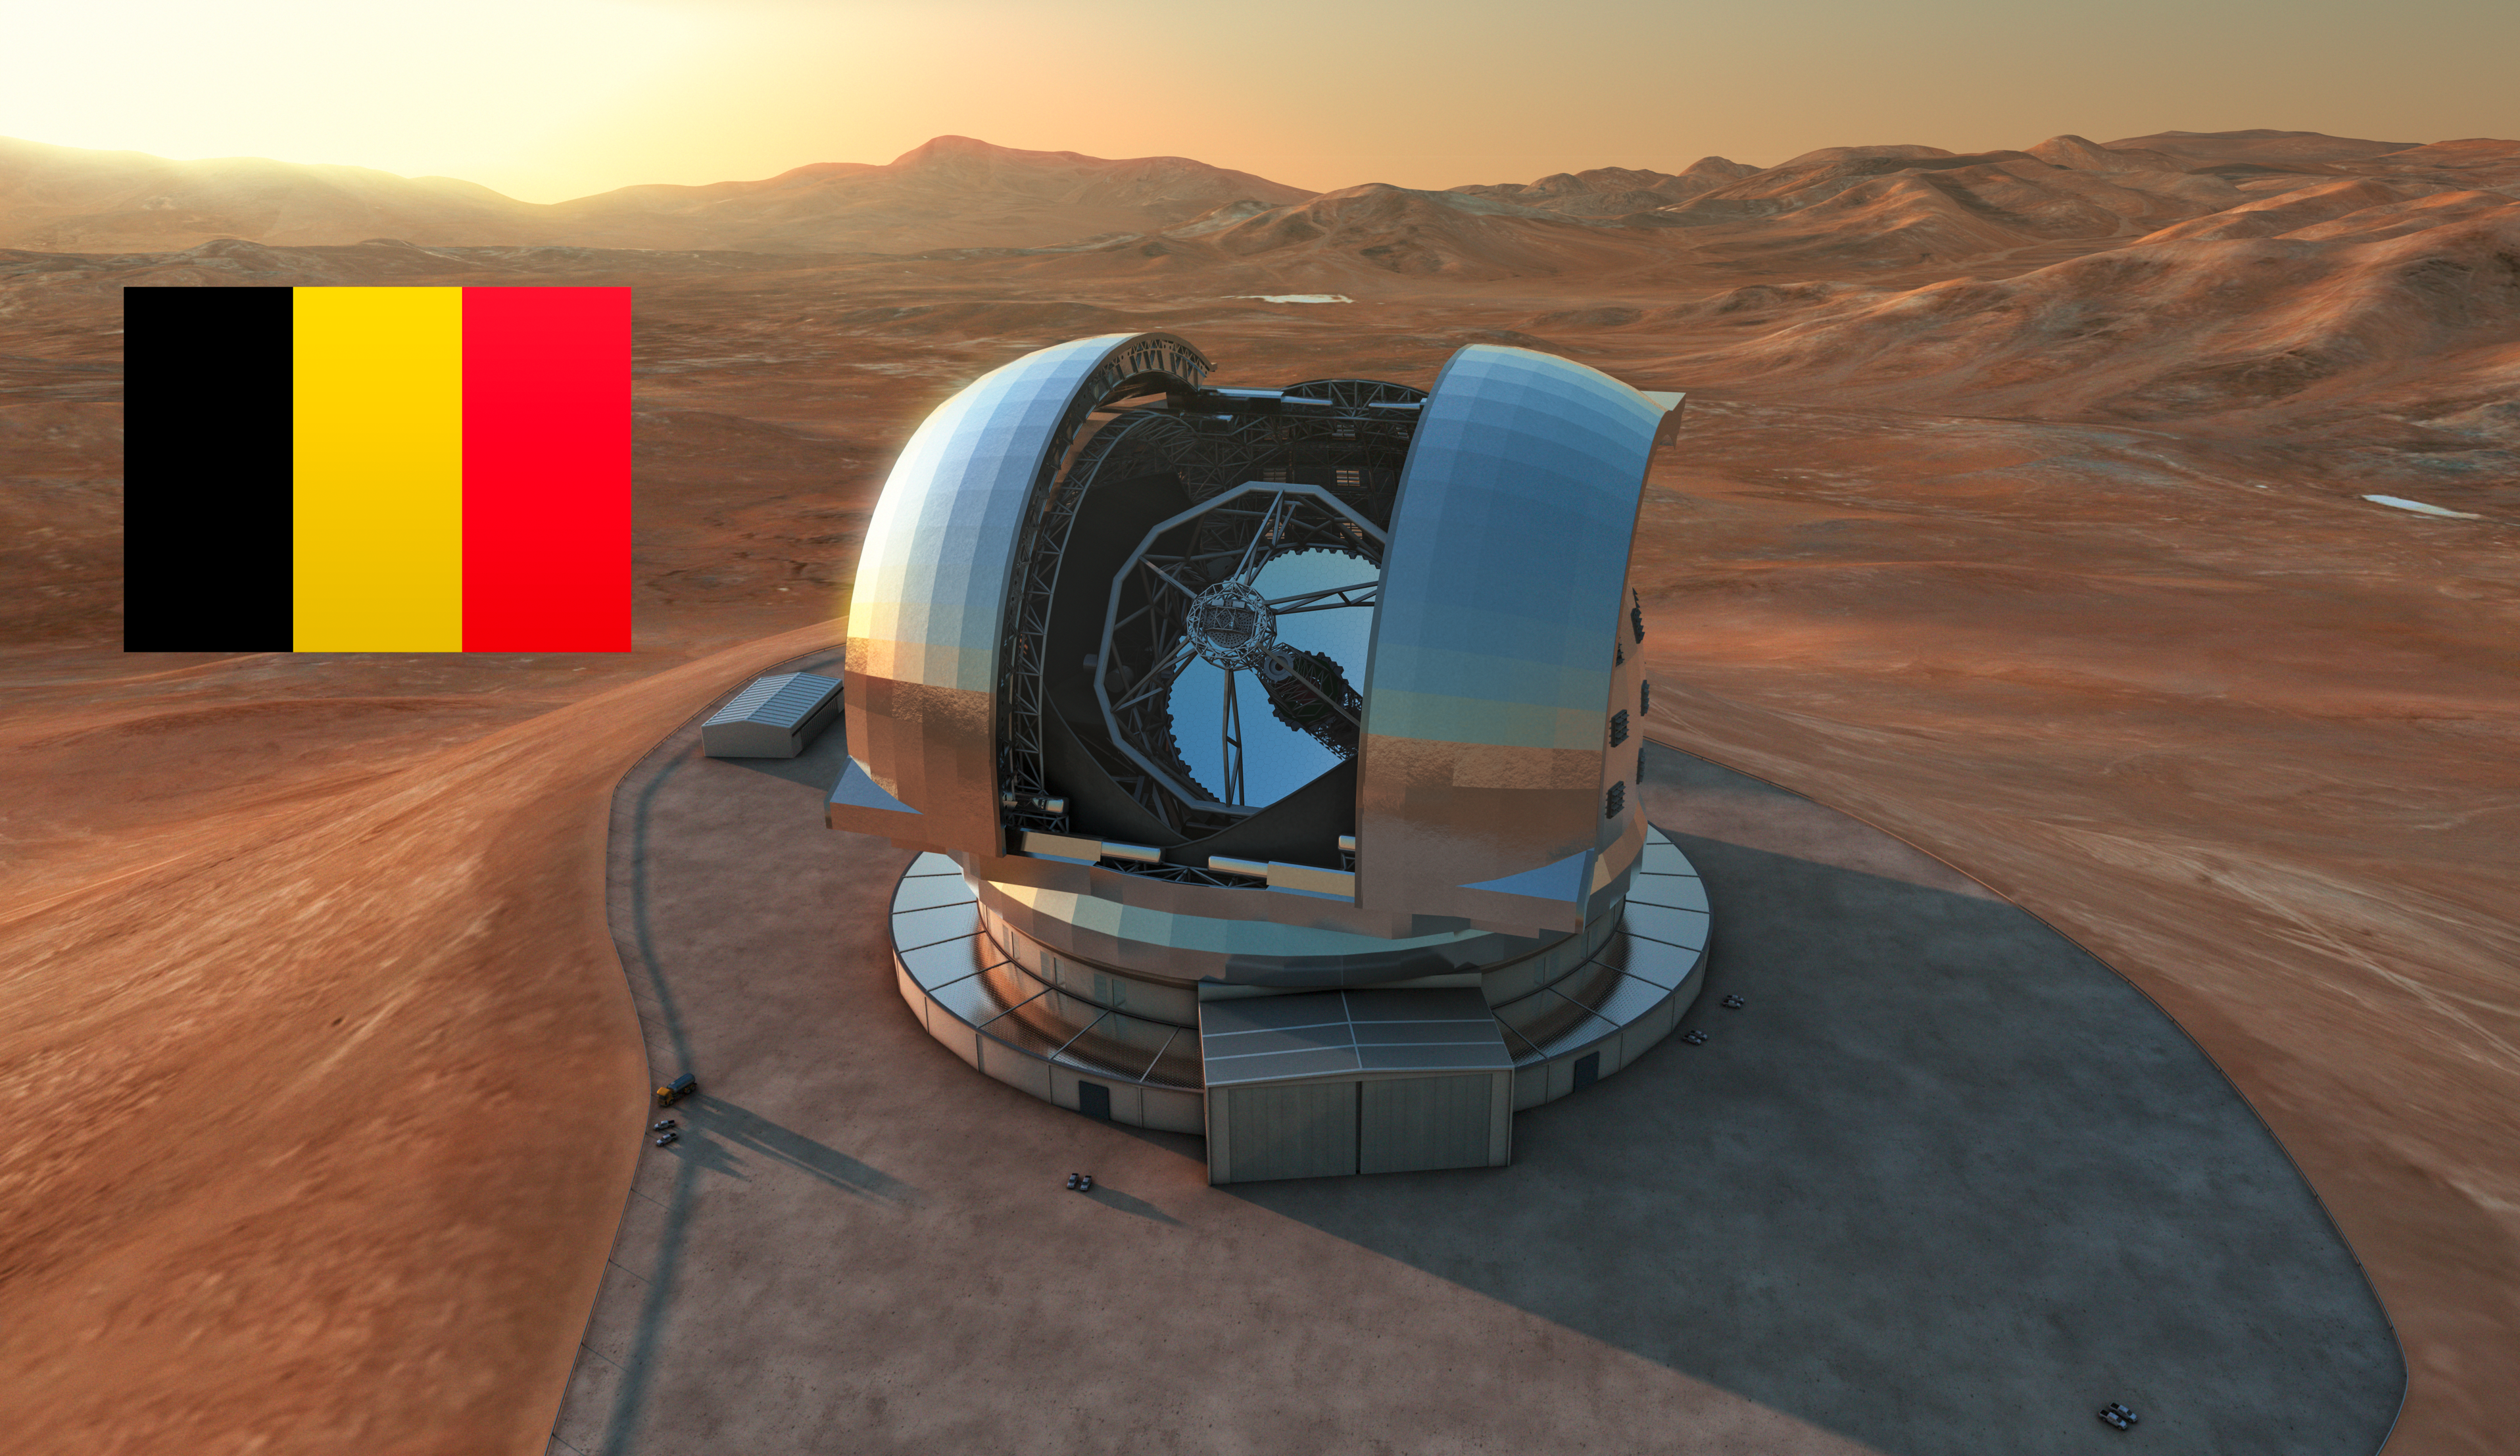

Artist’s impression of the E-ELT

Artist's impression of the European Extremely Large Telescope (E-ELT) in its enclosure on Cerro Armazones, a 3046-metre mountaintop in Chile's Atacama Desert. The 39-metre E-ELT will be the largest optical/infrared telescope in the world — the world's biggest eye on the sky. Operations are planned to start early in the next decade, and the E-ELT will tackle some of the biggest scientific challenges of our time. The design for the E-ELT shown here is preliminary.

Credit: ESO/L. Calçada